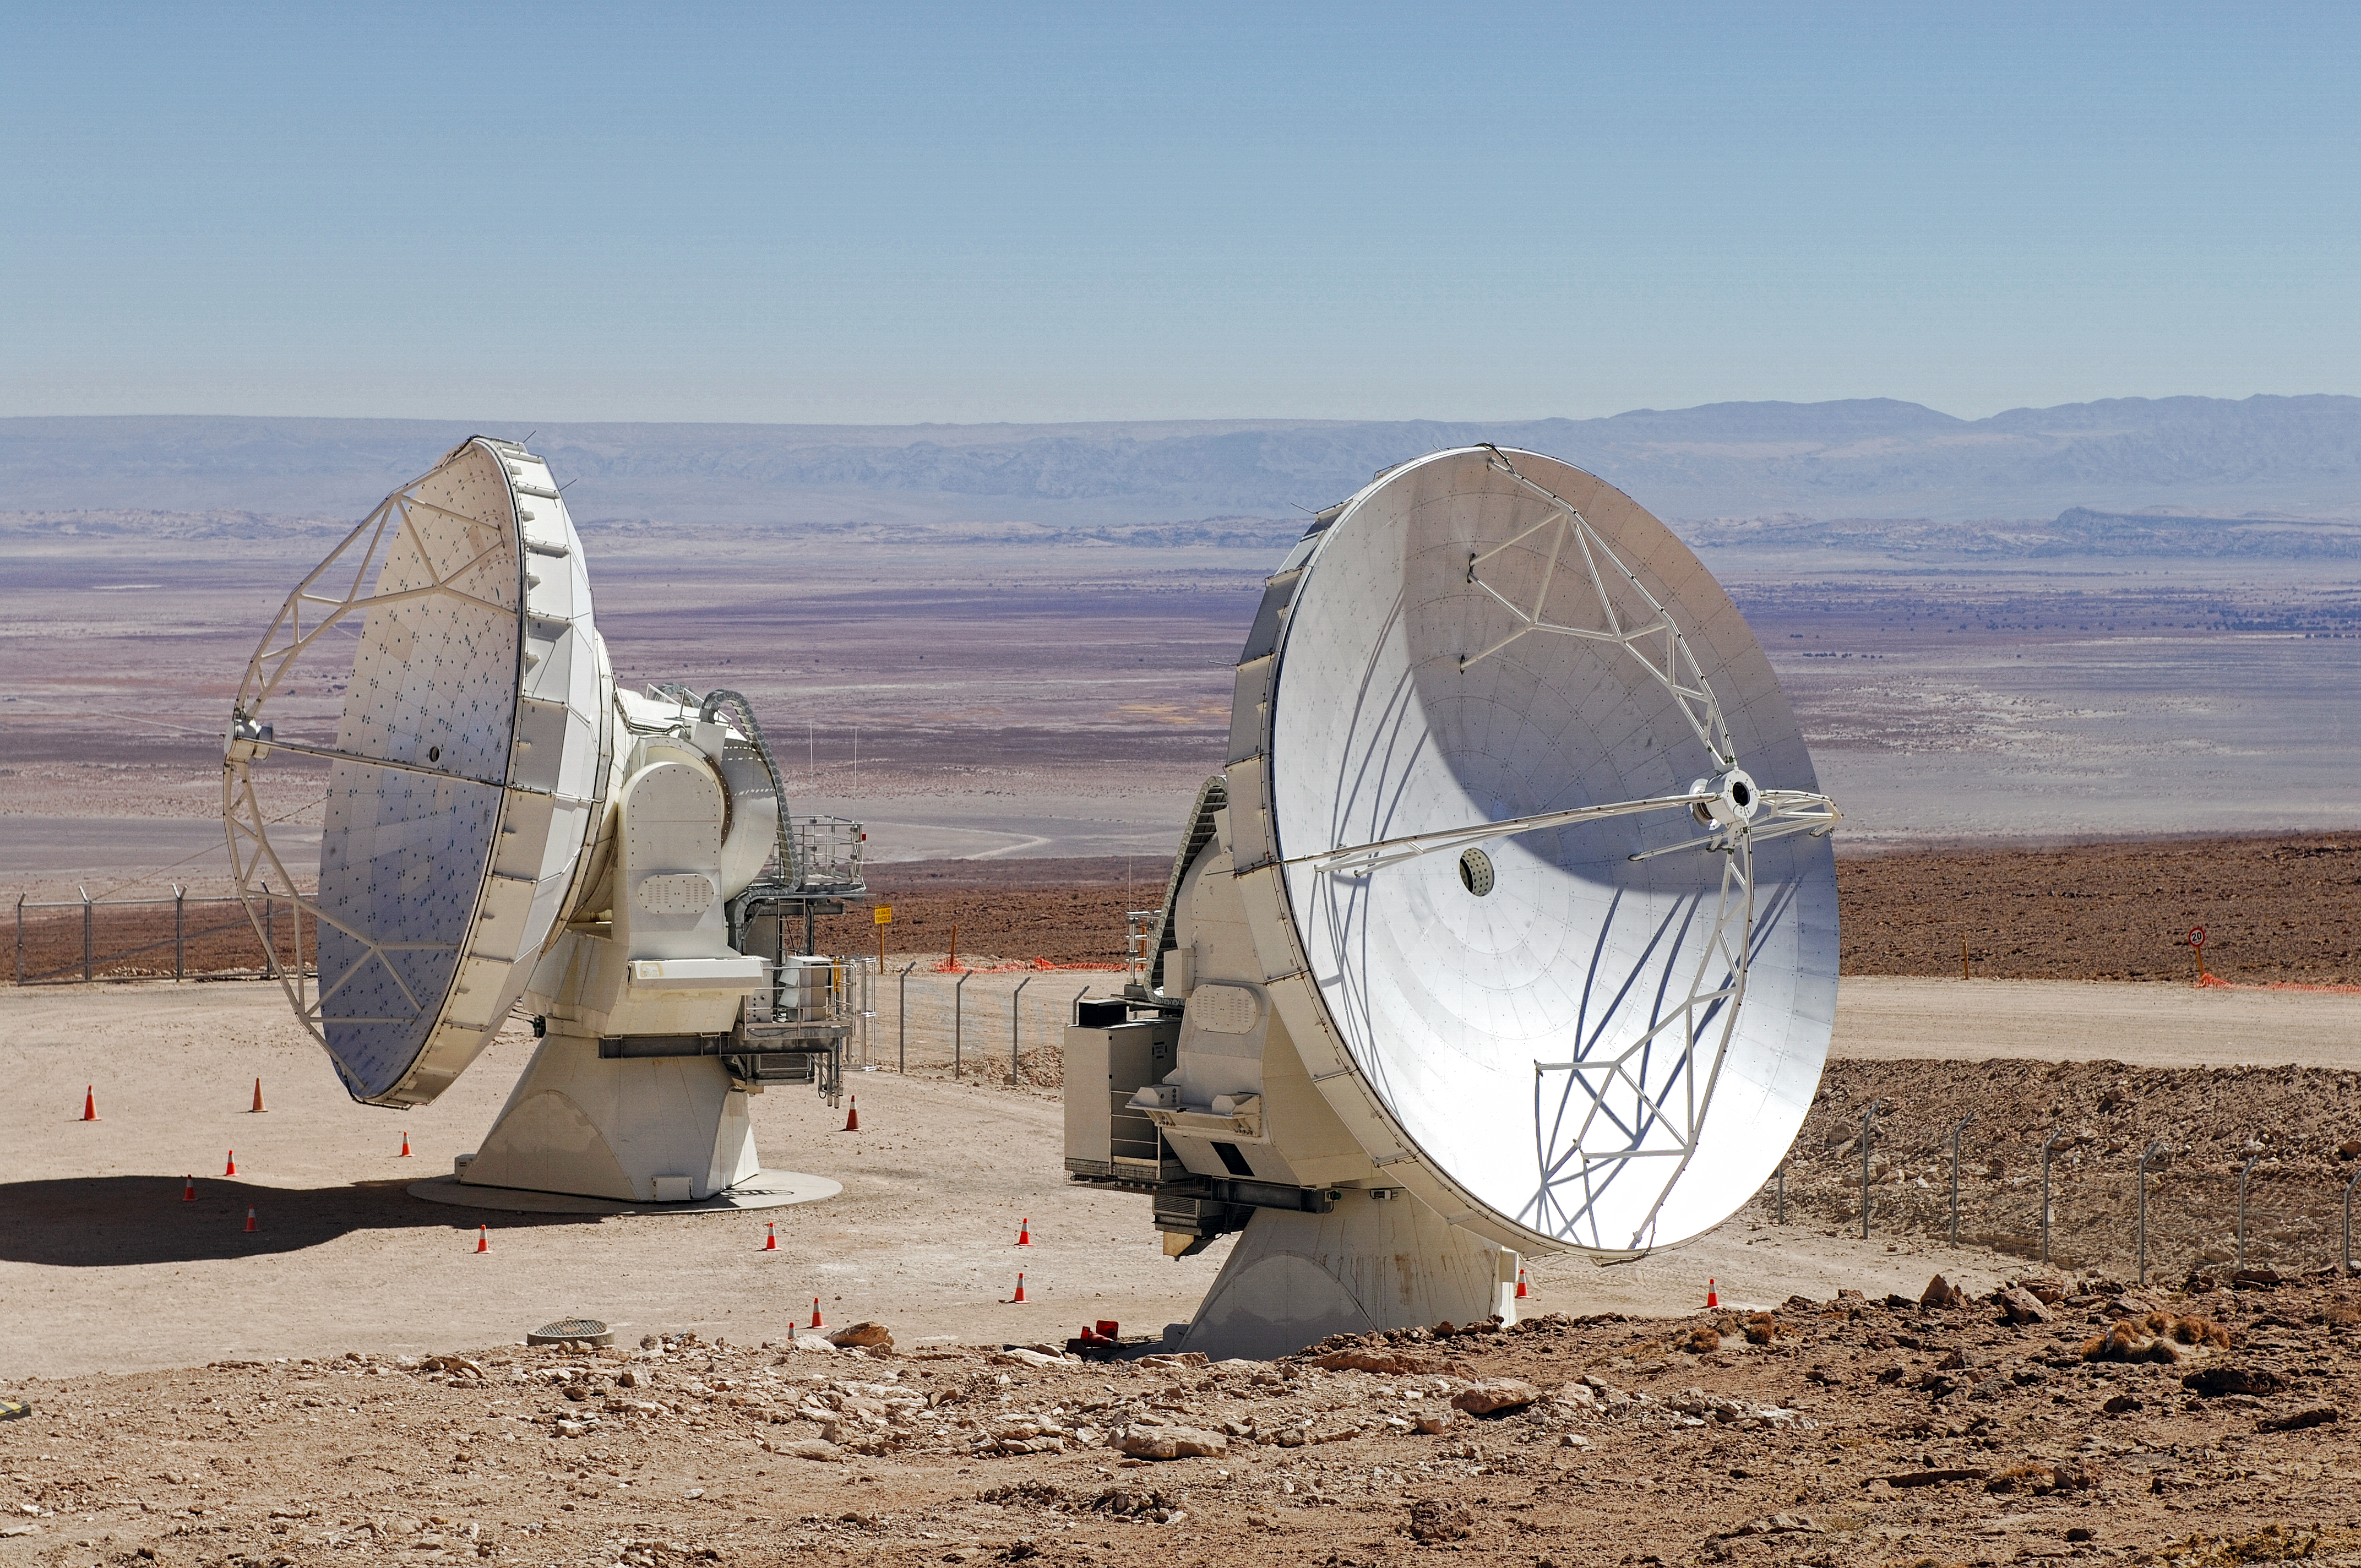

ALMA antennas at the OSF

Antennas of the Atacama Large Millimeter Array (ALMA) in Chile are waiting at the 2900 metre OSF for their turn to go up into the ALMA array.

Credit: ESO/F.Kamphues